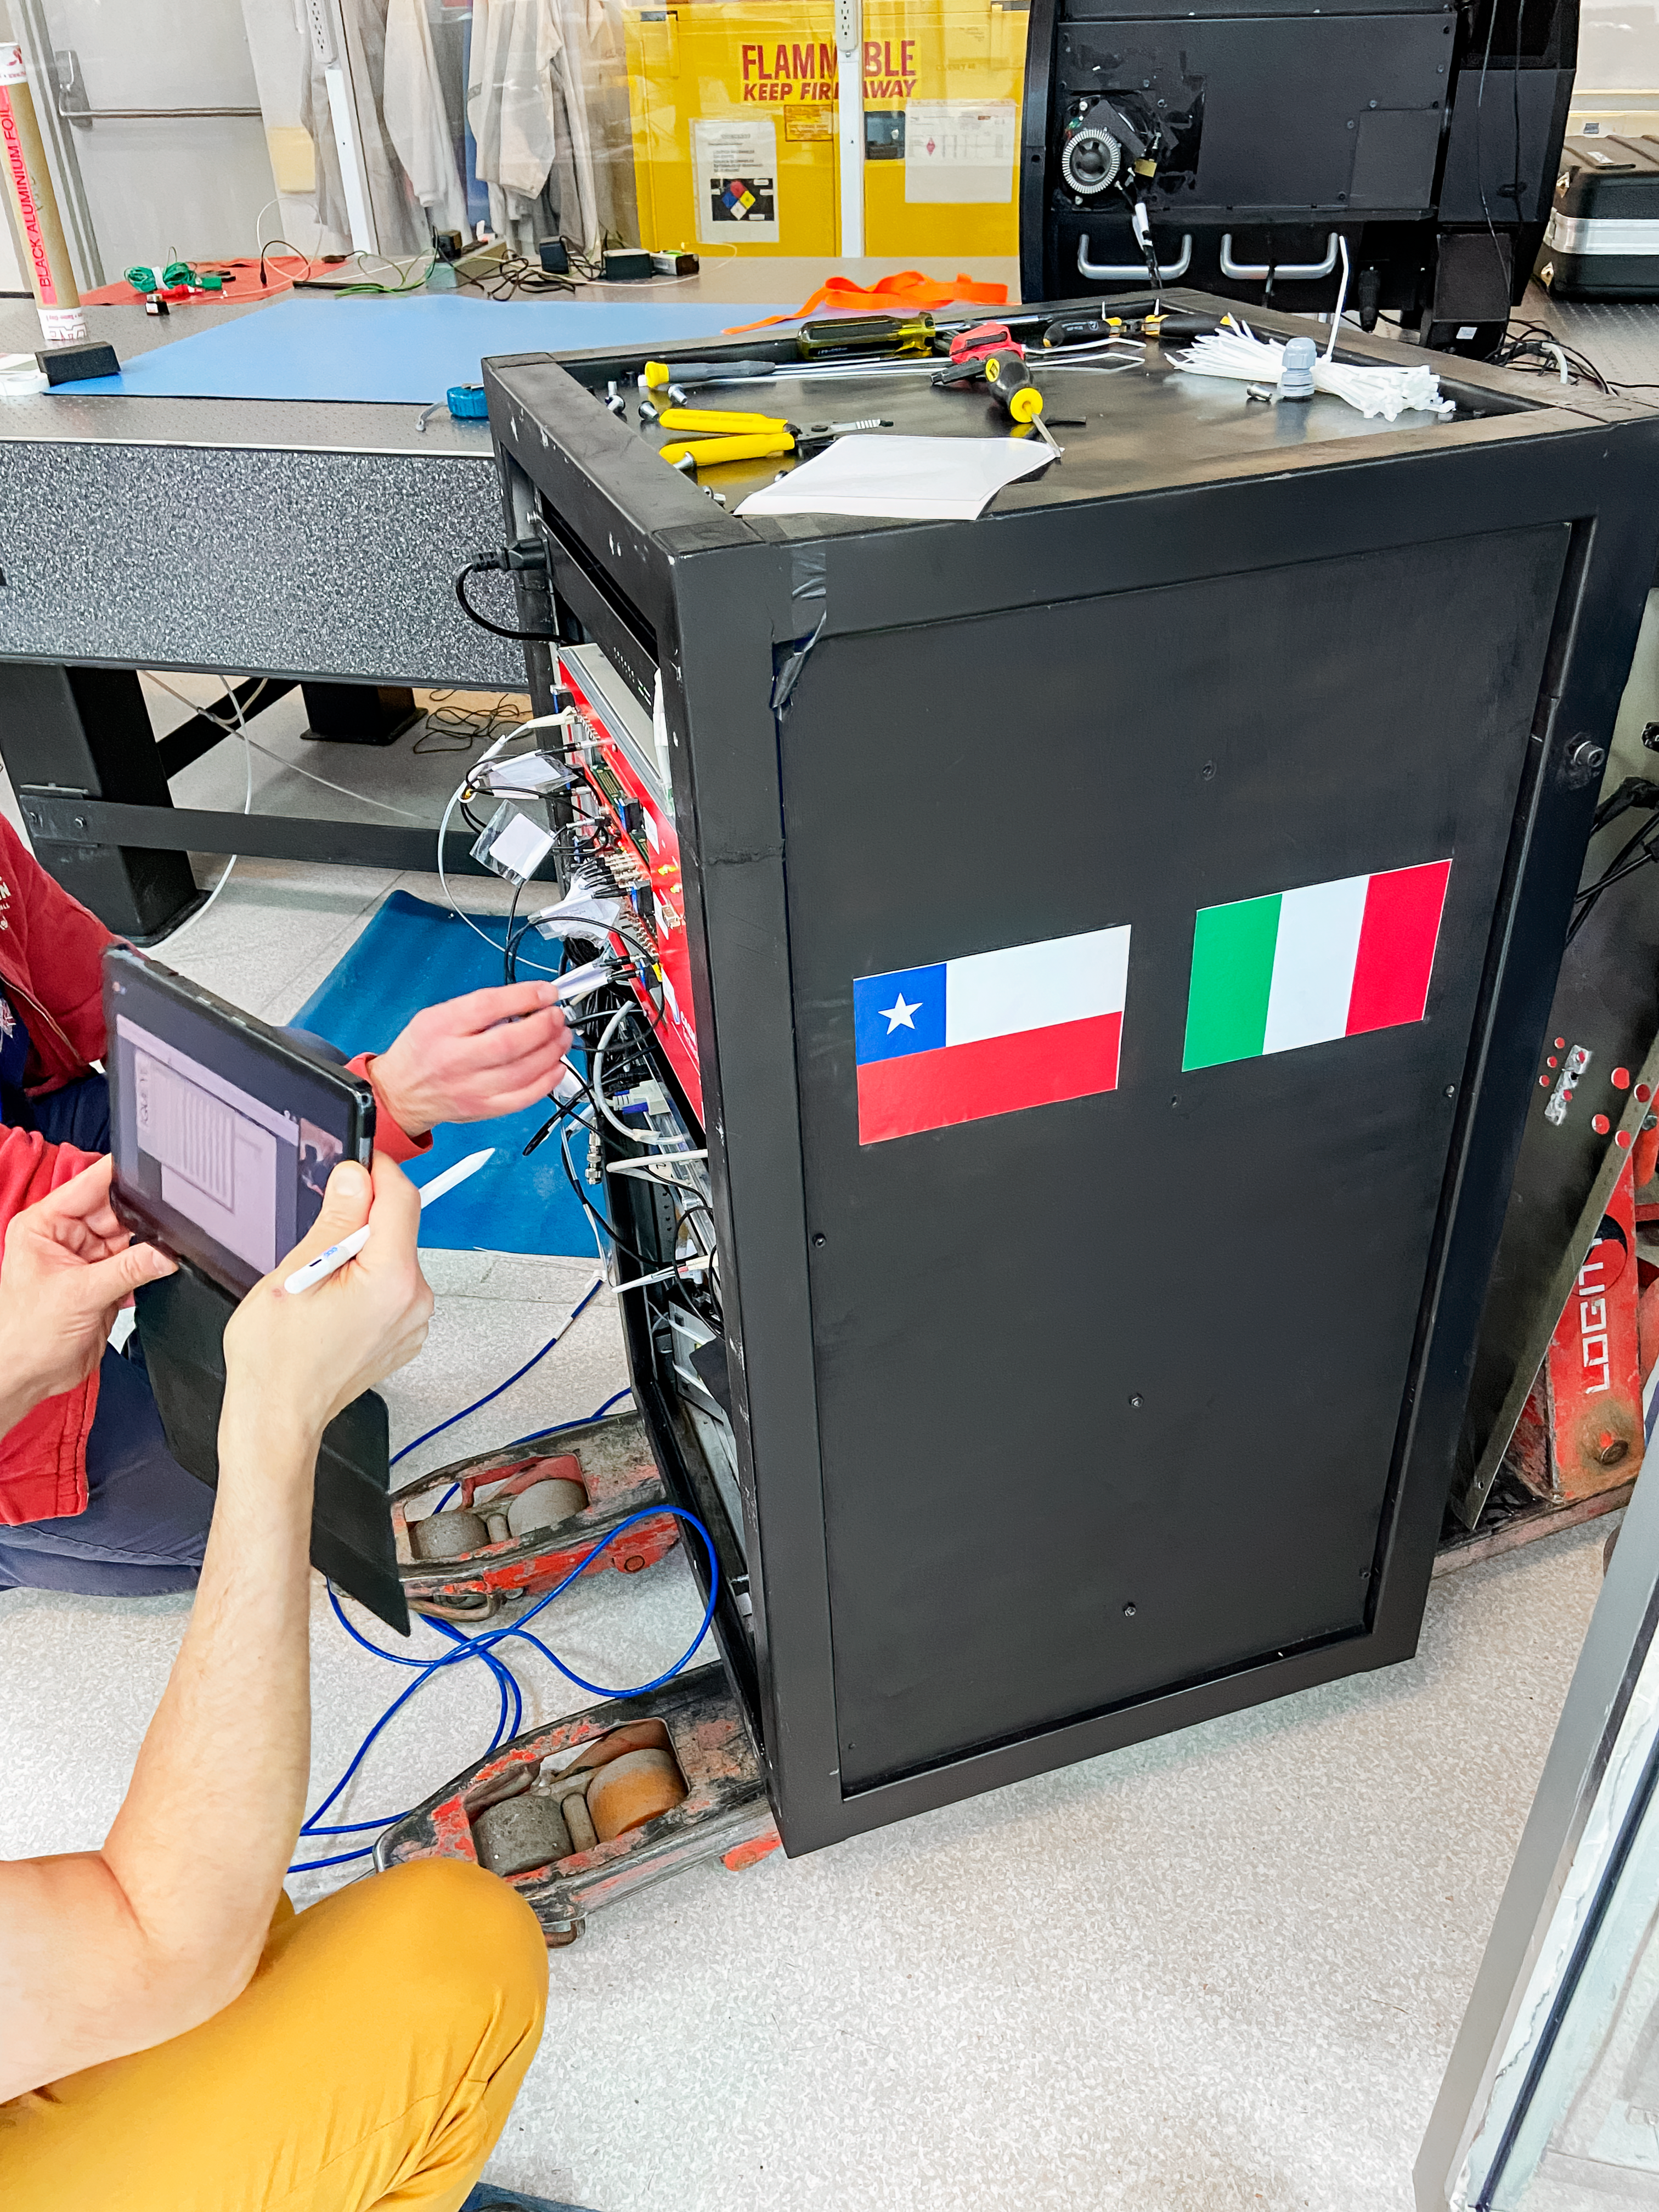

IQUEYE Installed on Gemini South

IQUEYE was delivered to and successfully installed on the Gemini South telescope in early February 2025.

Credit: International Gemini Observatory/NOIRLab/NSF/AURA/T. Cassanelli